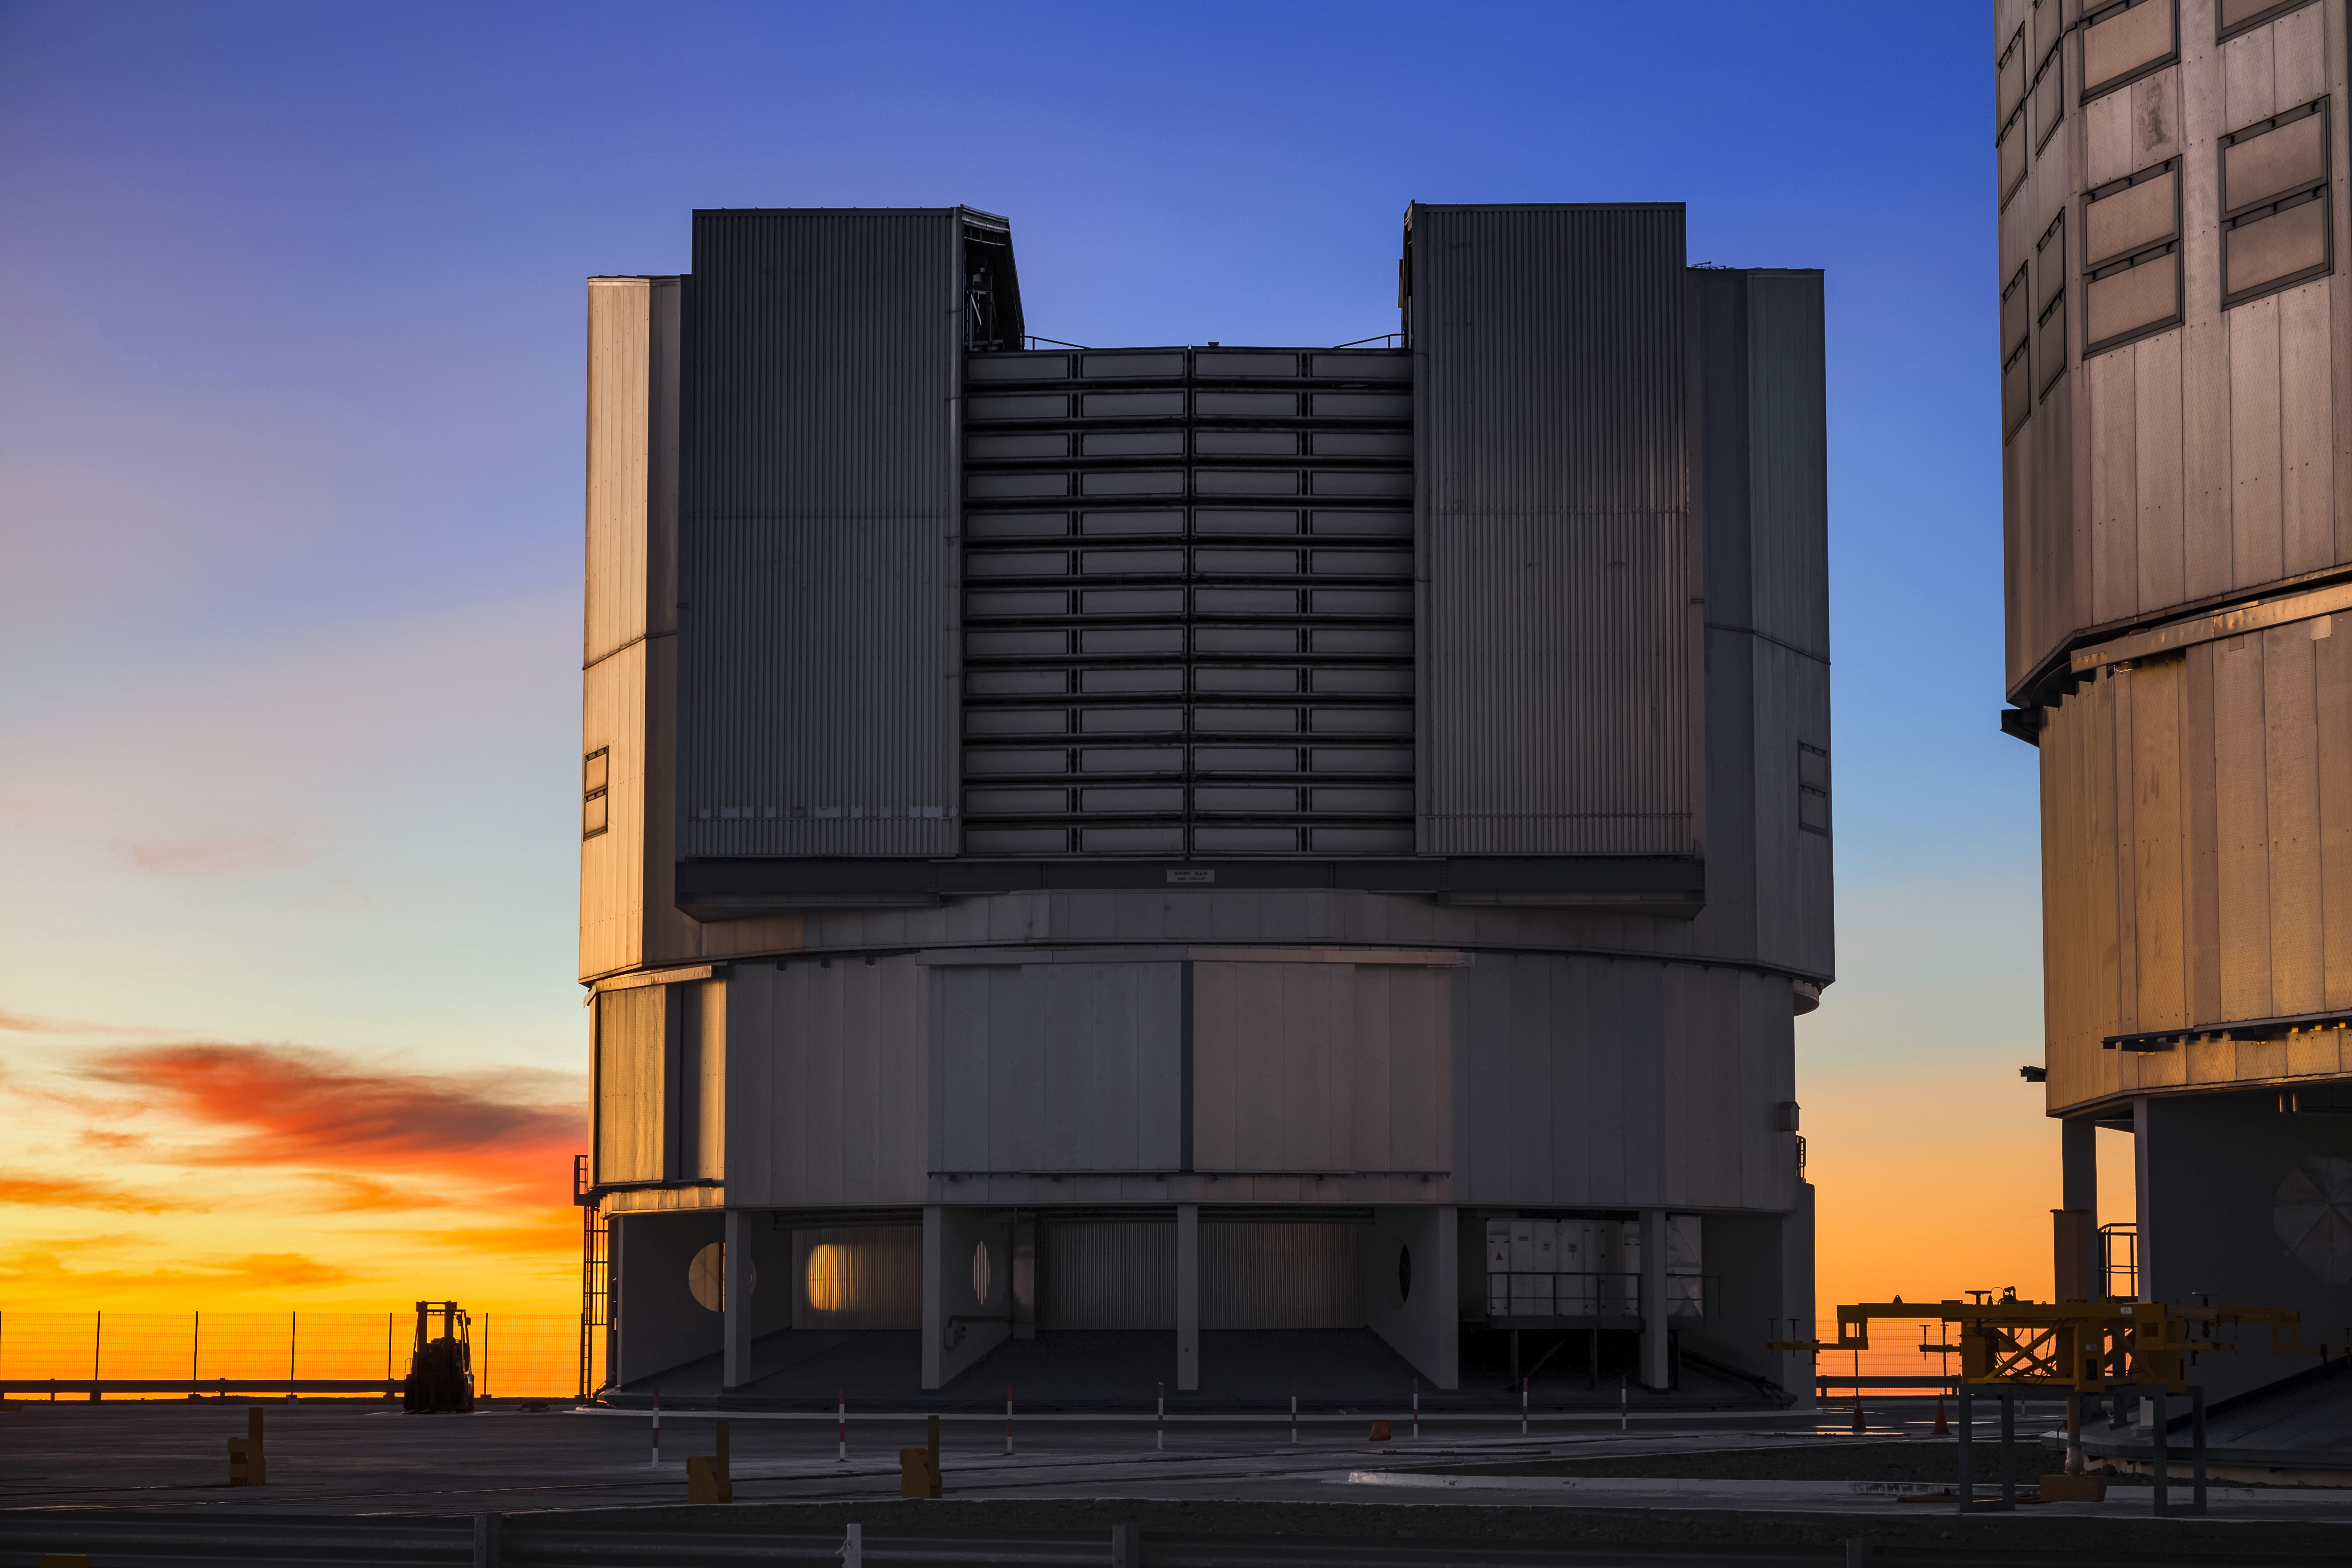

The VLT at Sunset

The sun sets over one of the four VLT Unit Telescopes at Paranal Observatory.

Credit: ESO/S. Goebel